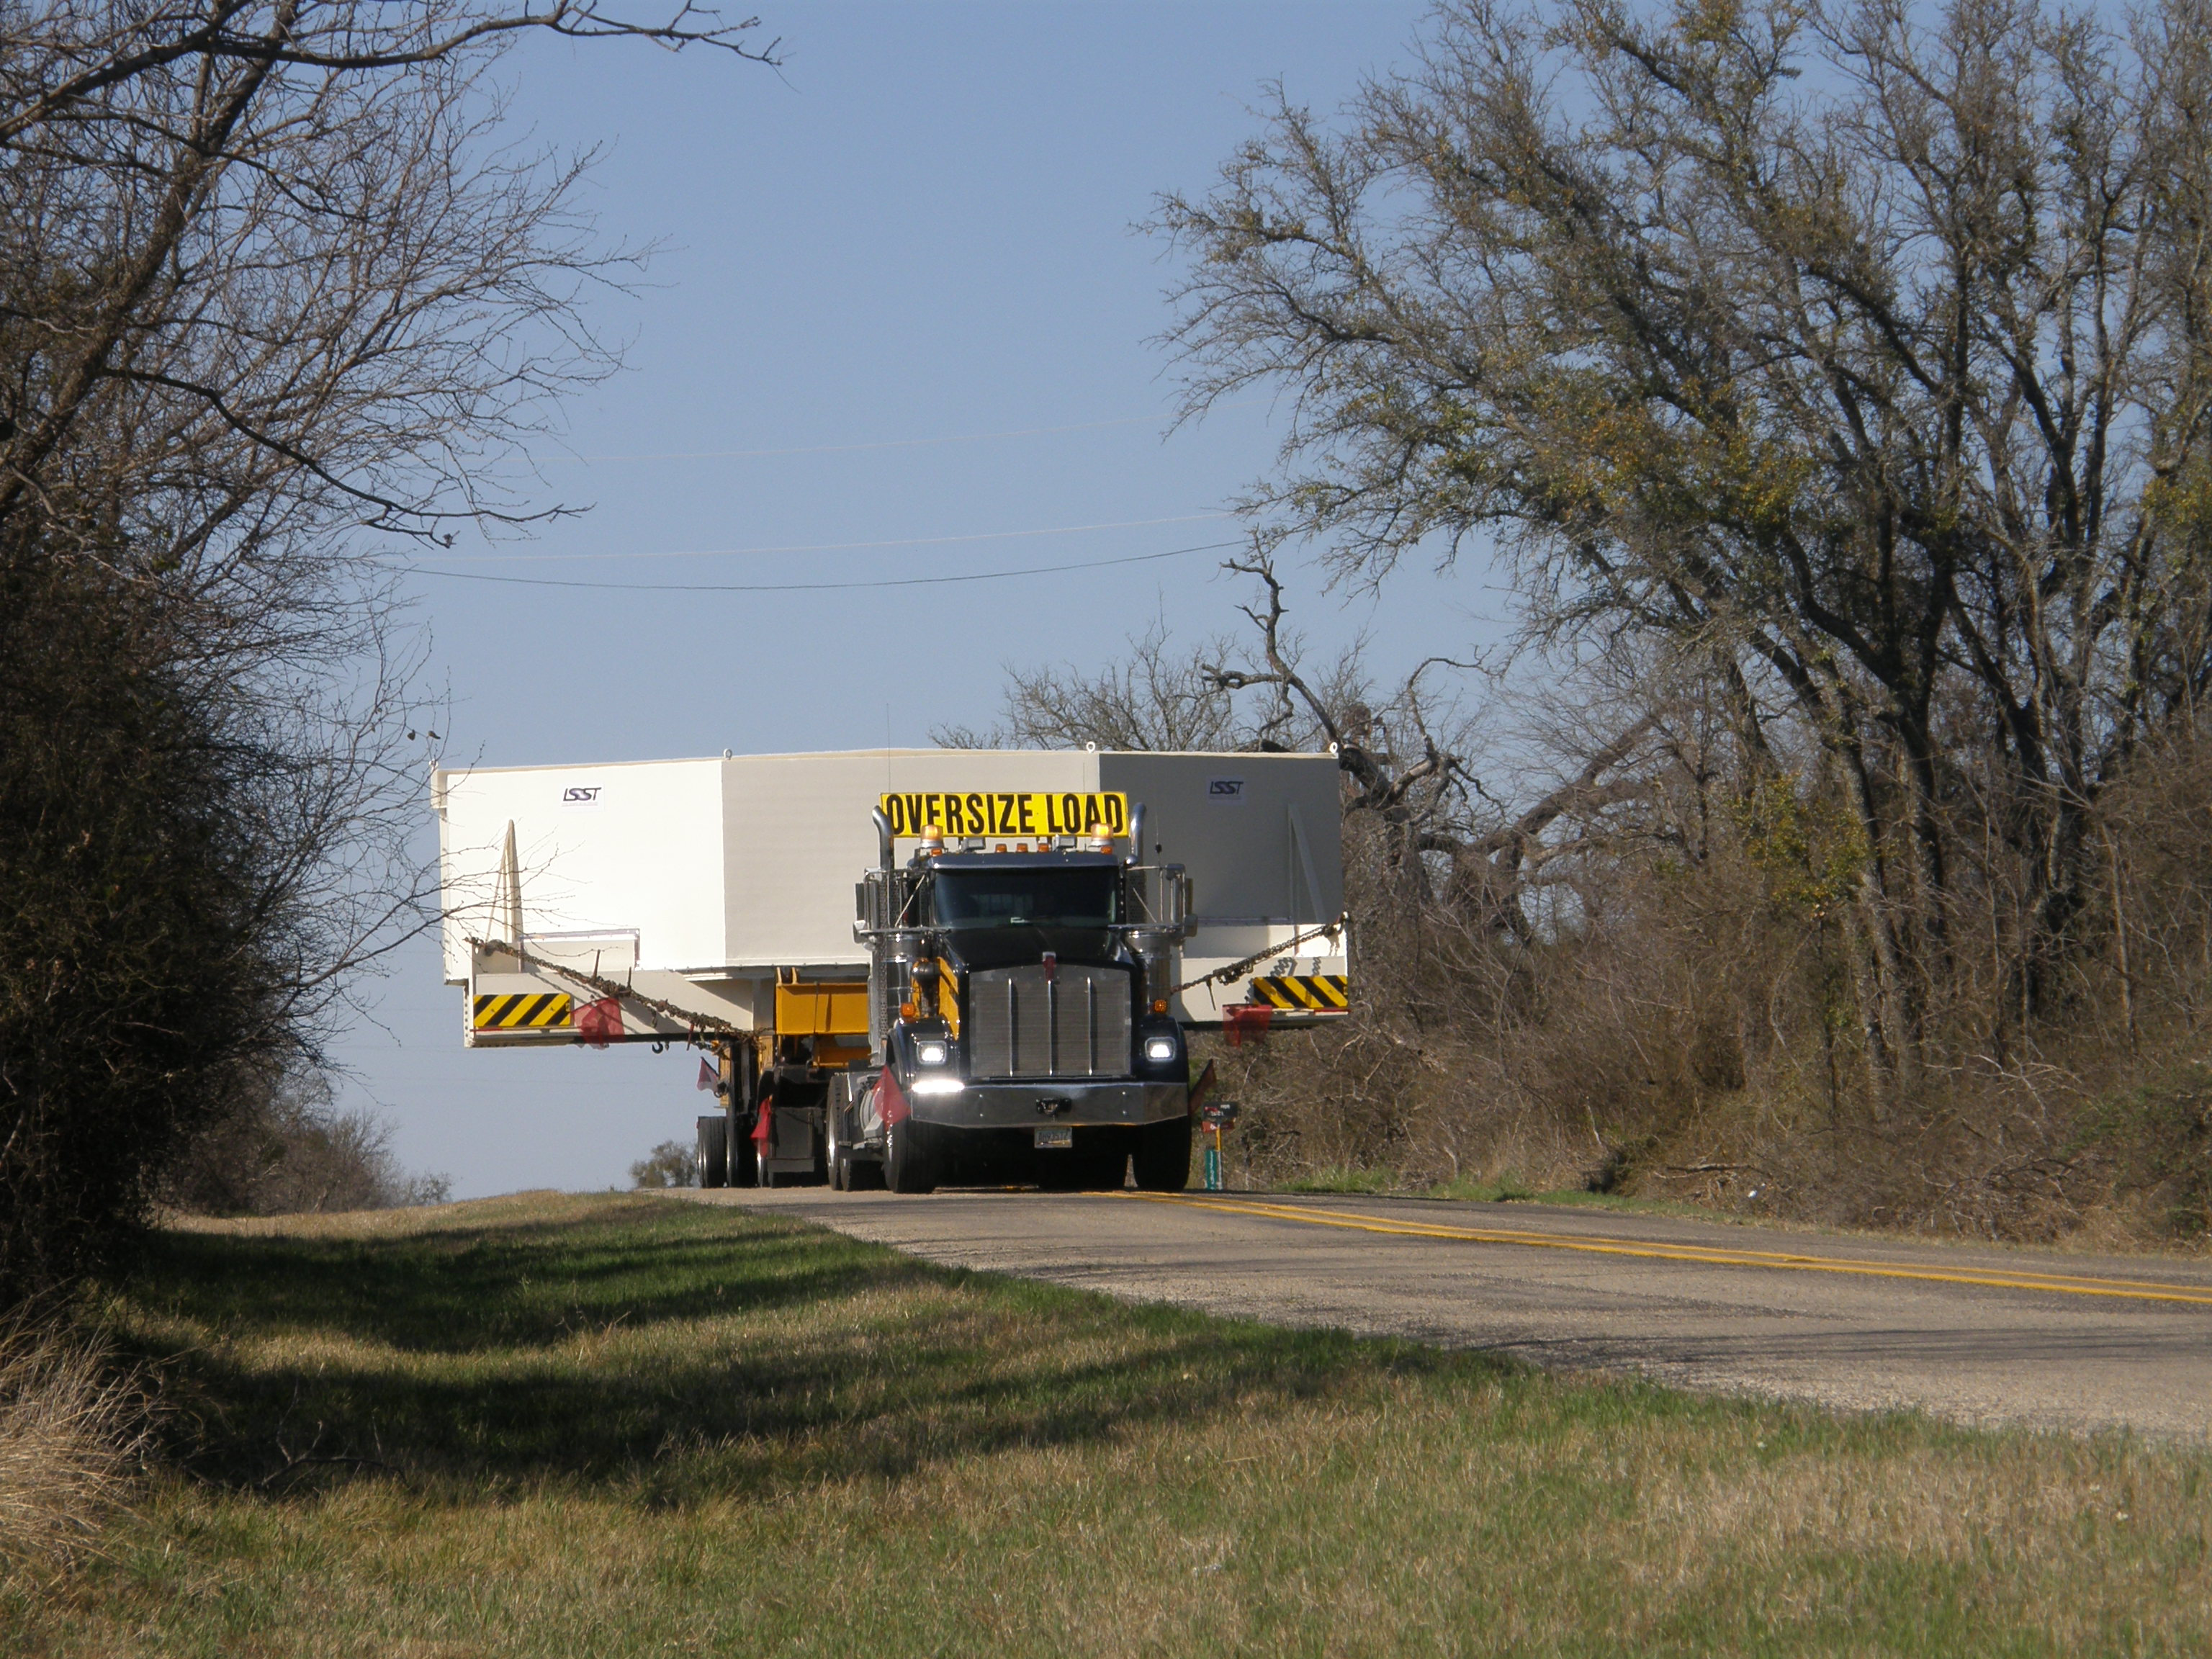

M1M3 Travels from Tucson to Houston

The LSST Primary/Tertiary Mirror (M1M3) in route from Tucson, where it left on March 15th, to Houston, where it arrived successfully on March 21st. From Houston, the mirror will ship to Coquimbo, Chile.

Credit: Precision Heavy Haul Inc./Rubin Observatory/NSF/AURA